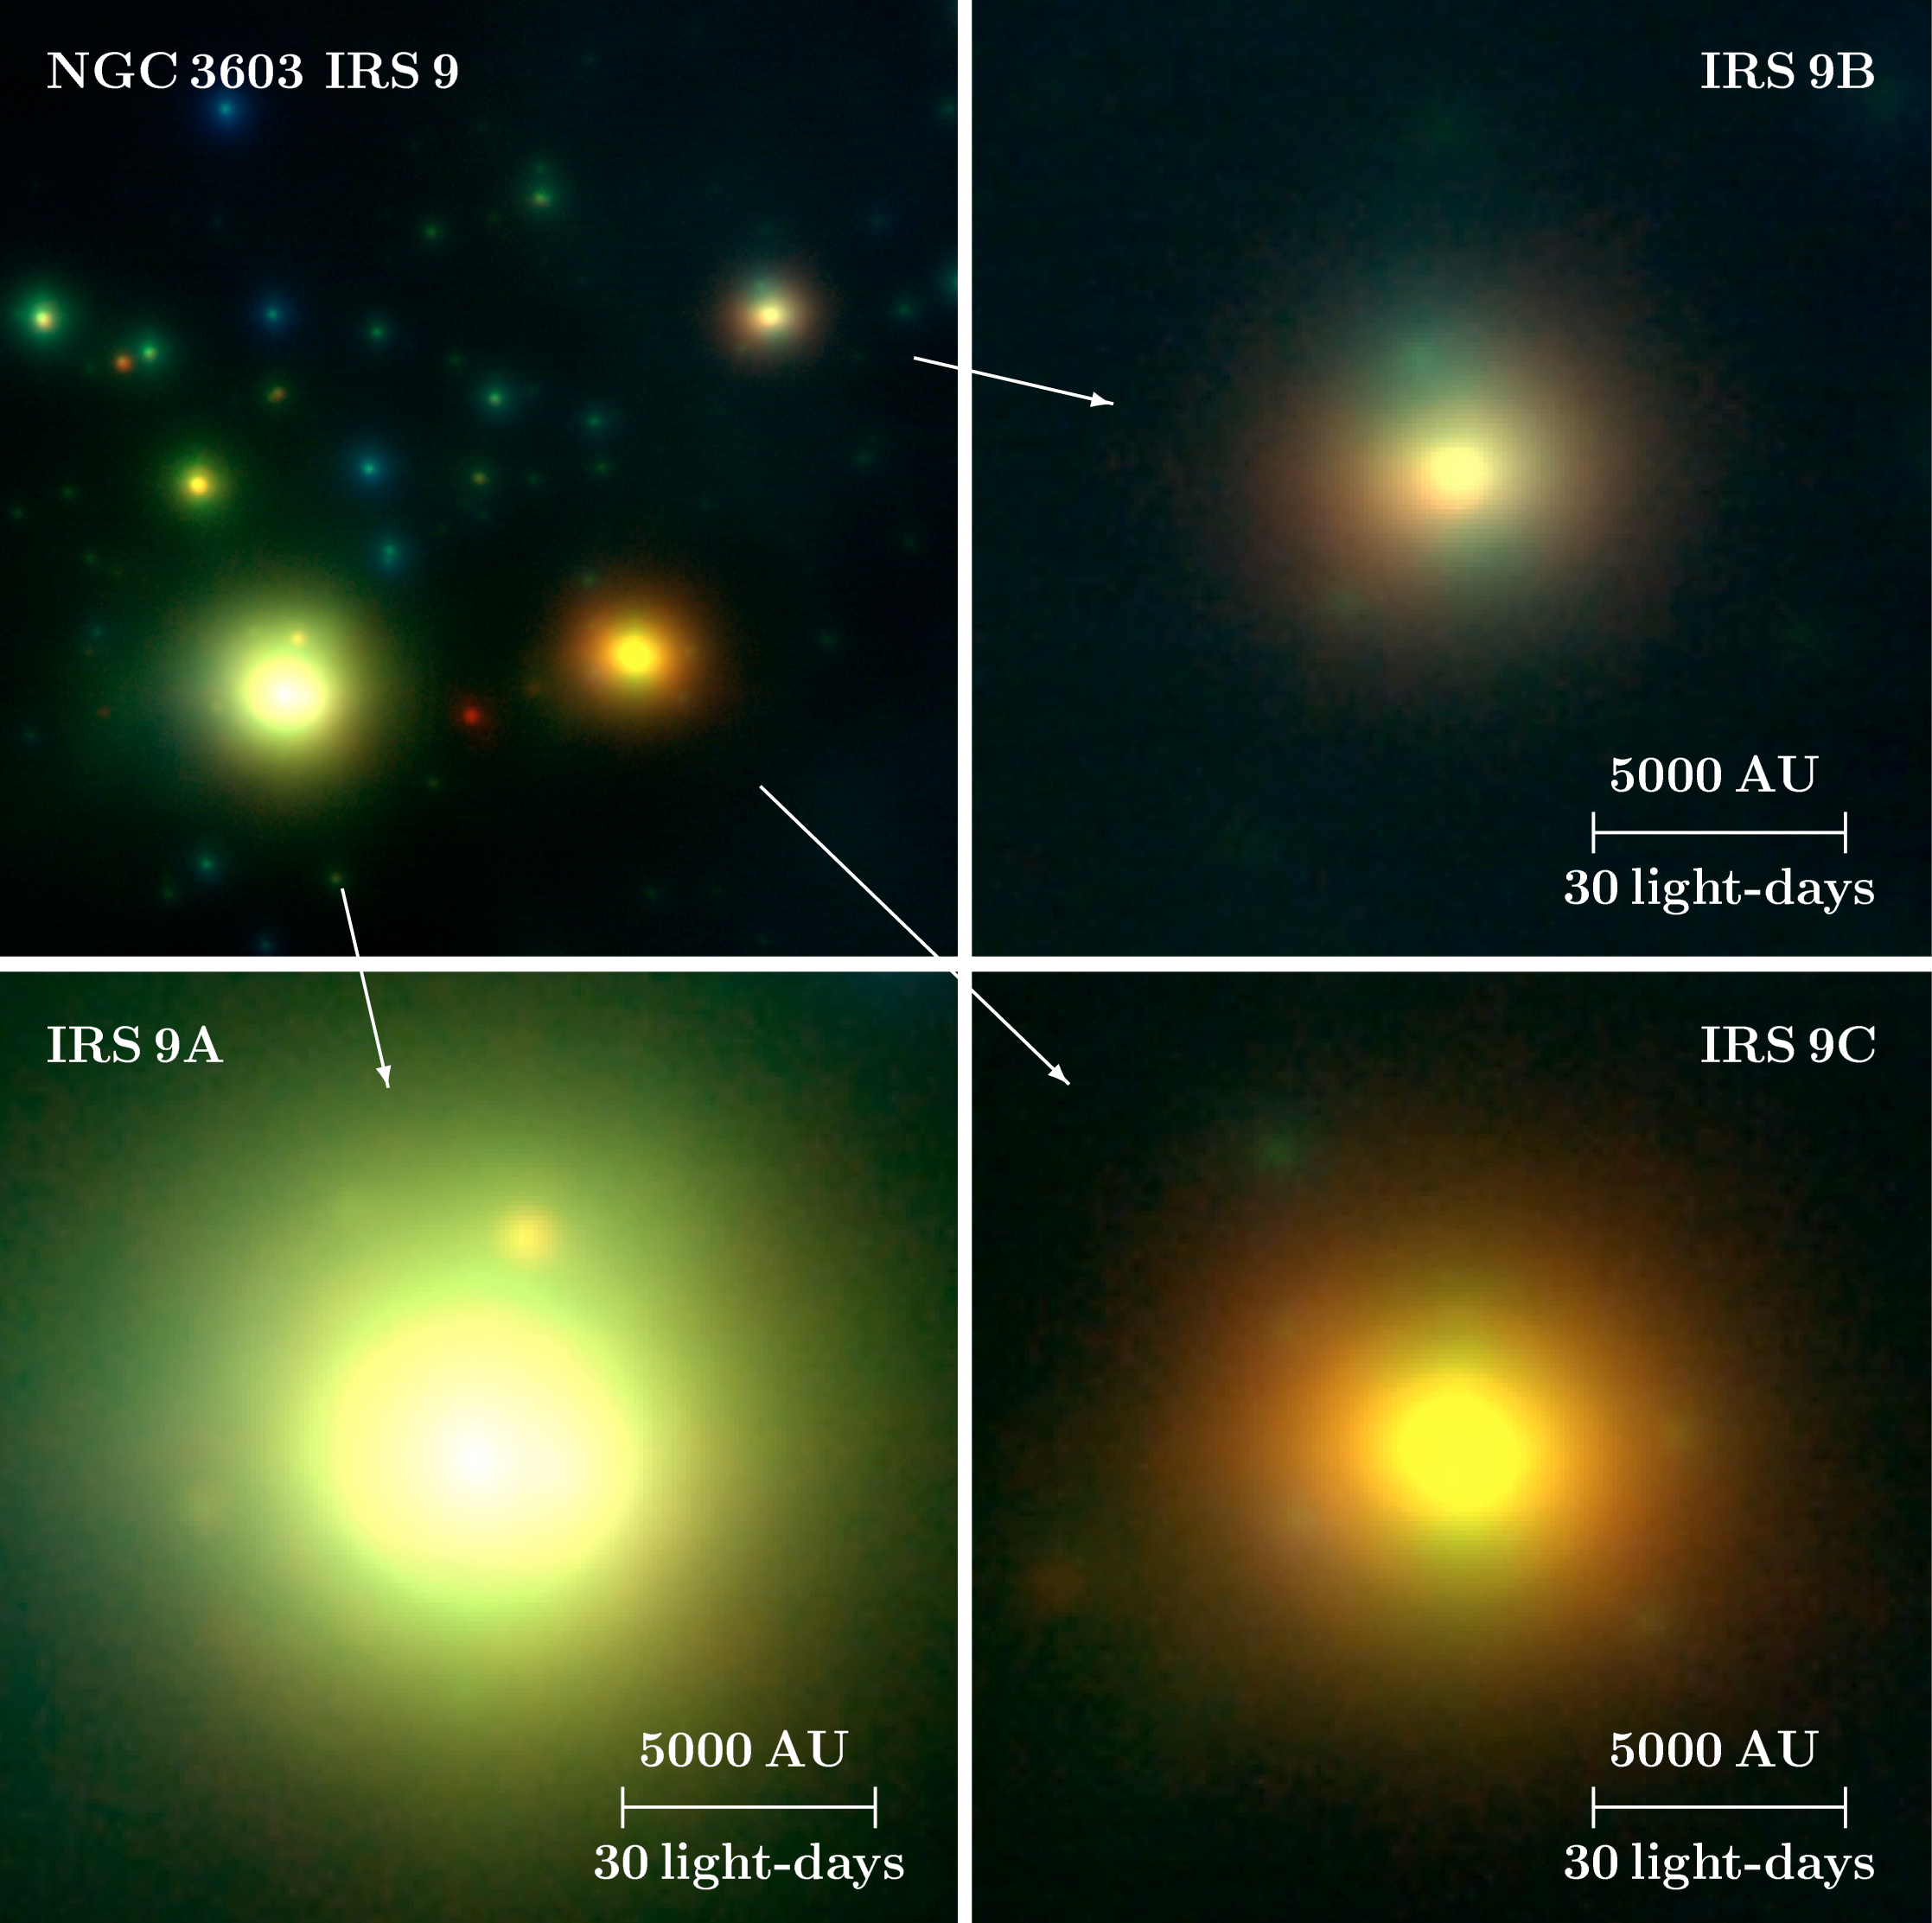

The high-mass protostars IRS 9A-C

Zoom-in view to the Starburst Region NGC 3603 IRS 9. The brightest members of the spares association of protostars are IRS 9A-C. The intrinsic brightness of these nascent stars is impressive: 100,000, 1000 and 1000 times that of the Sun for IRS 9A, IRS 9B and IRS 9C, respectively. Their brightness and infrared colours give information about the physical properties of these protostars. They are very young in astronomical terms, probably less than 100,000 years old. They are already quite massive, though, more than 10 times heavier than the Sun, and they are still growing.

Credit: ESO